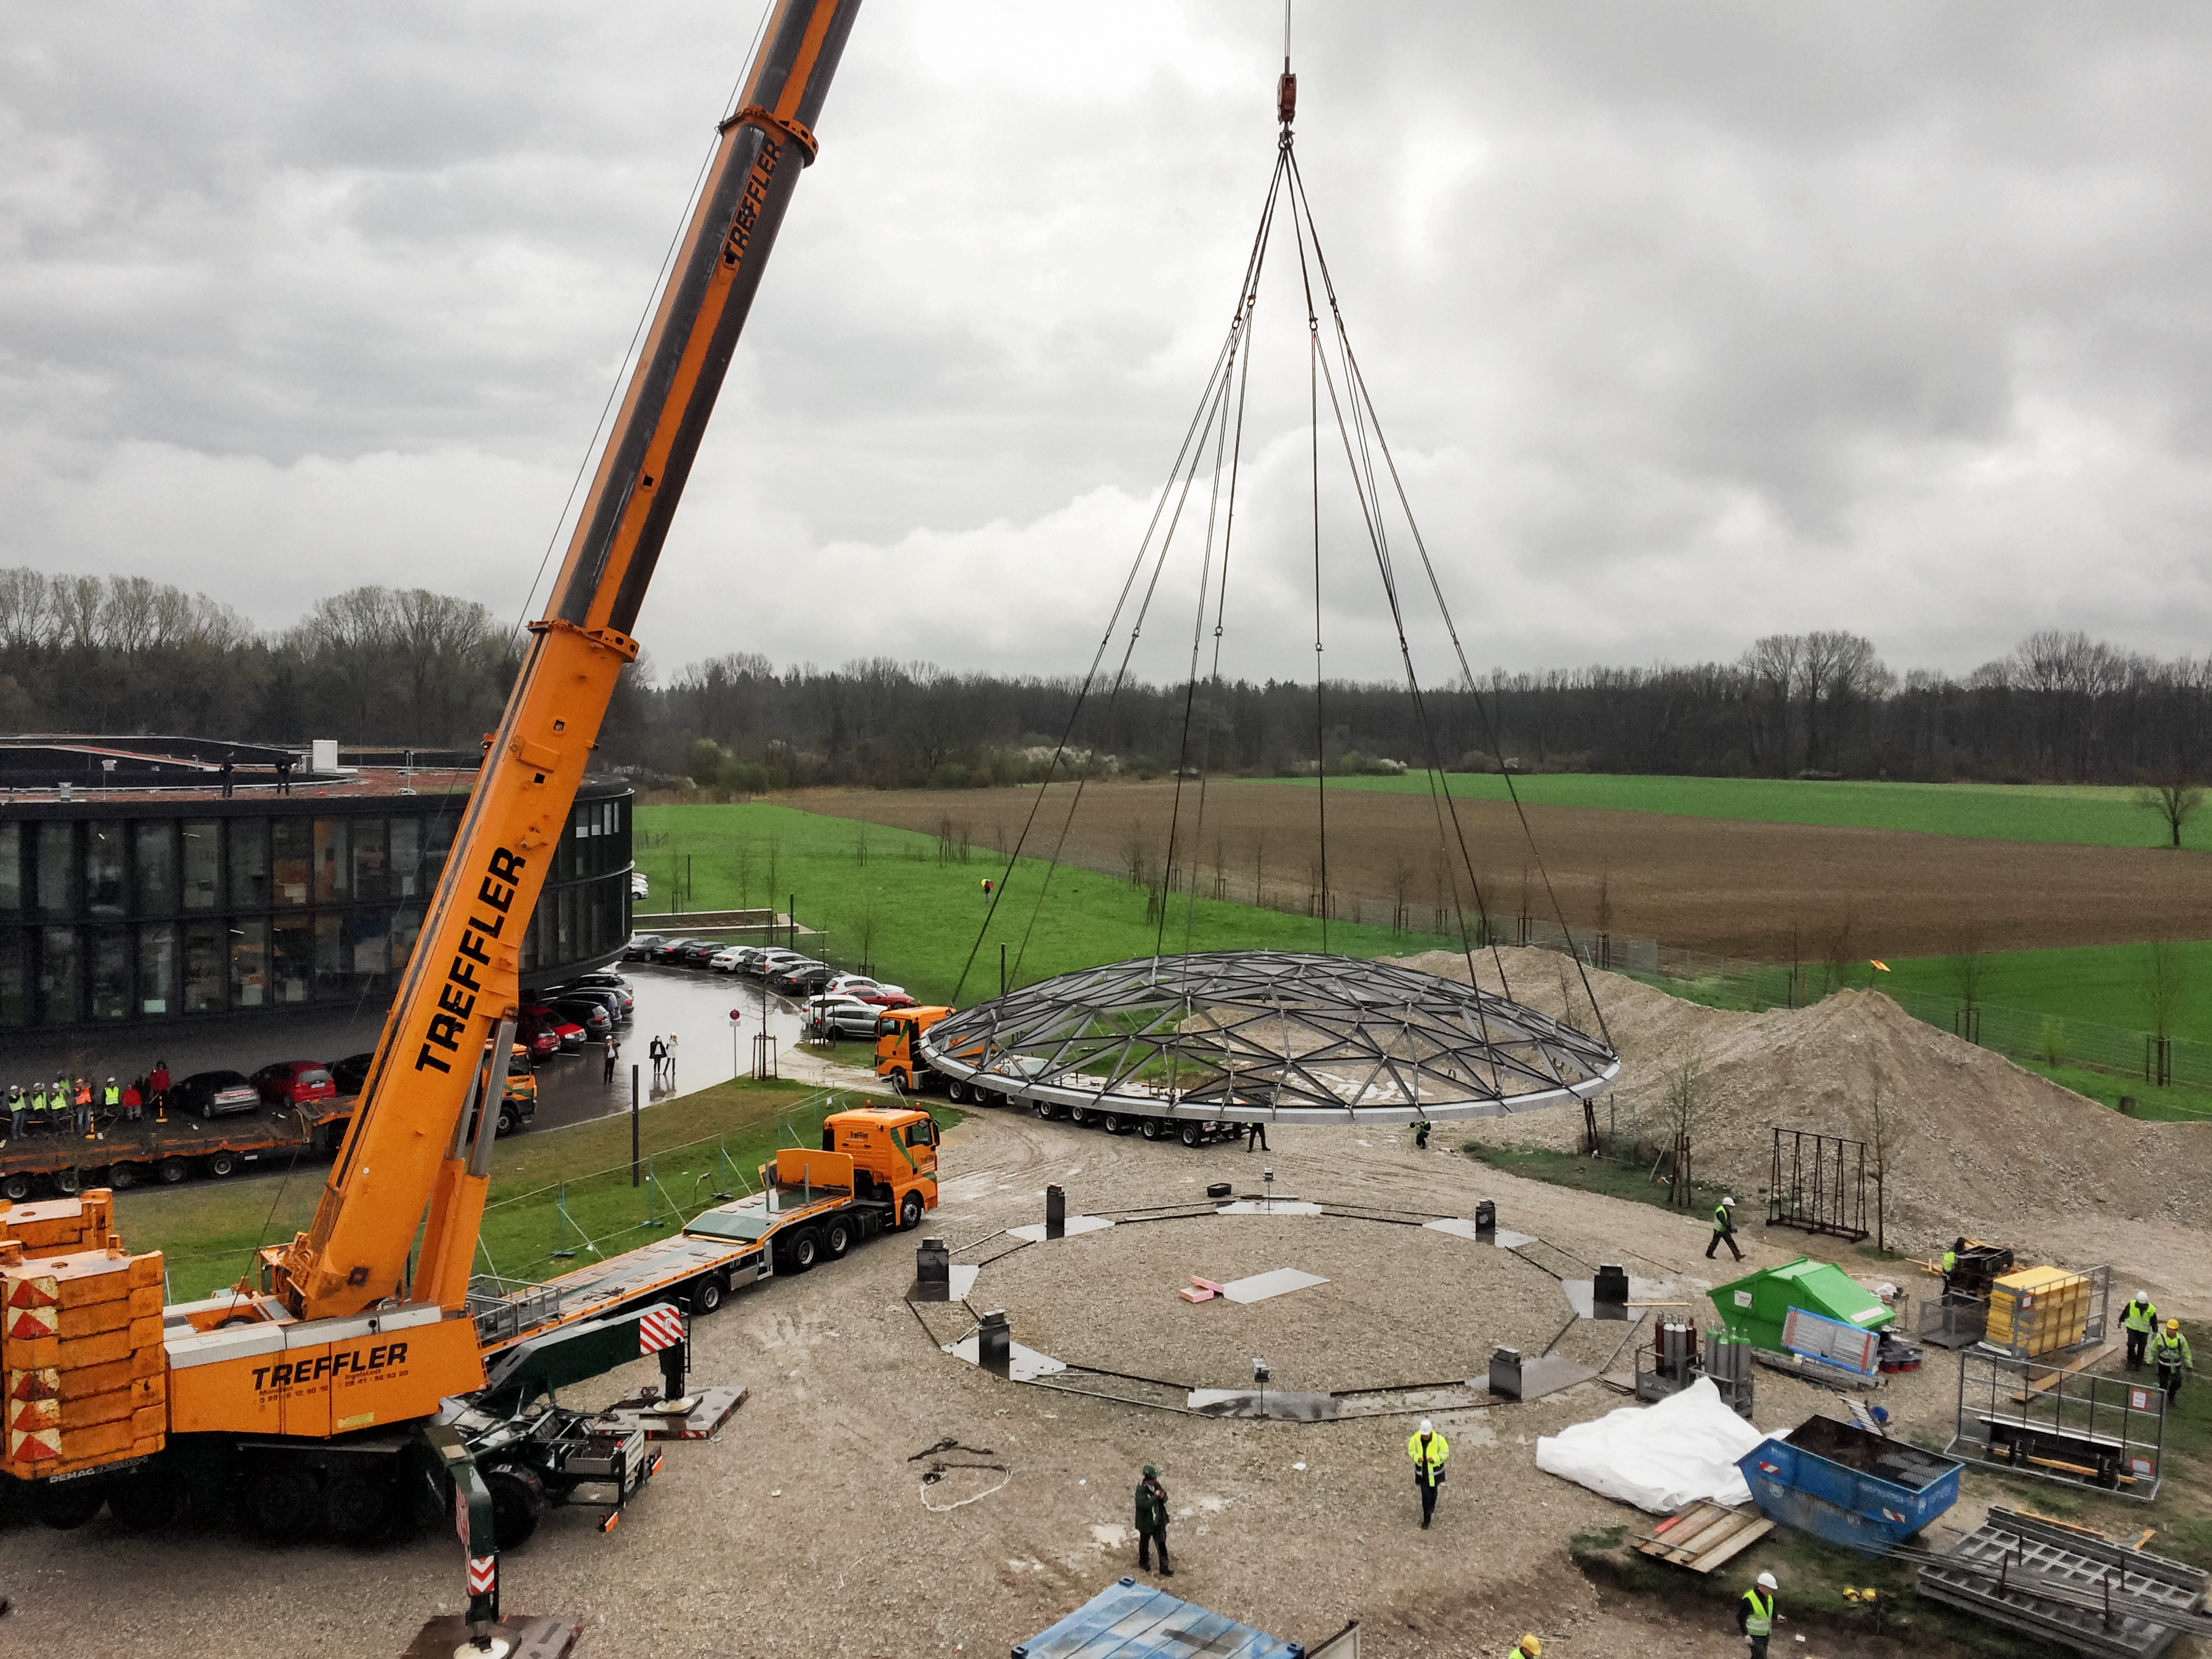

Raise the roof

Photo taken during the construction of the ESO Supernova Planetarium & Visitor Centre showing the star-roof being lifted into place.

Credit: ESO